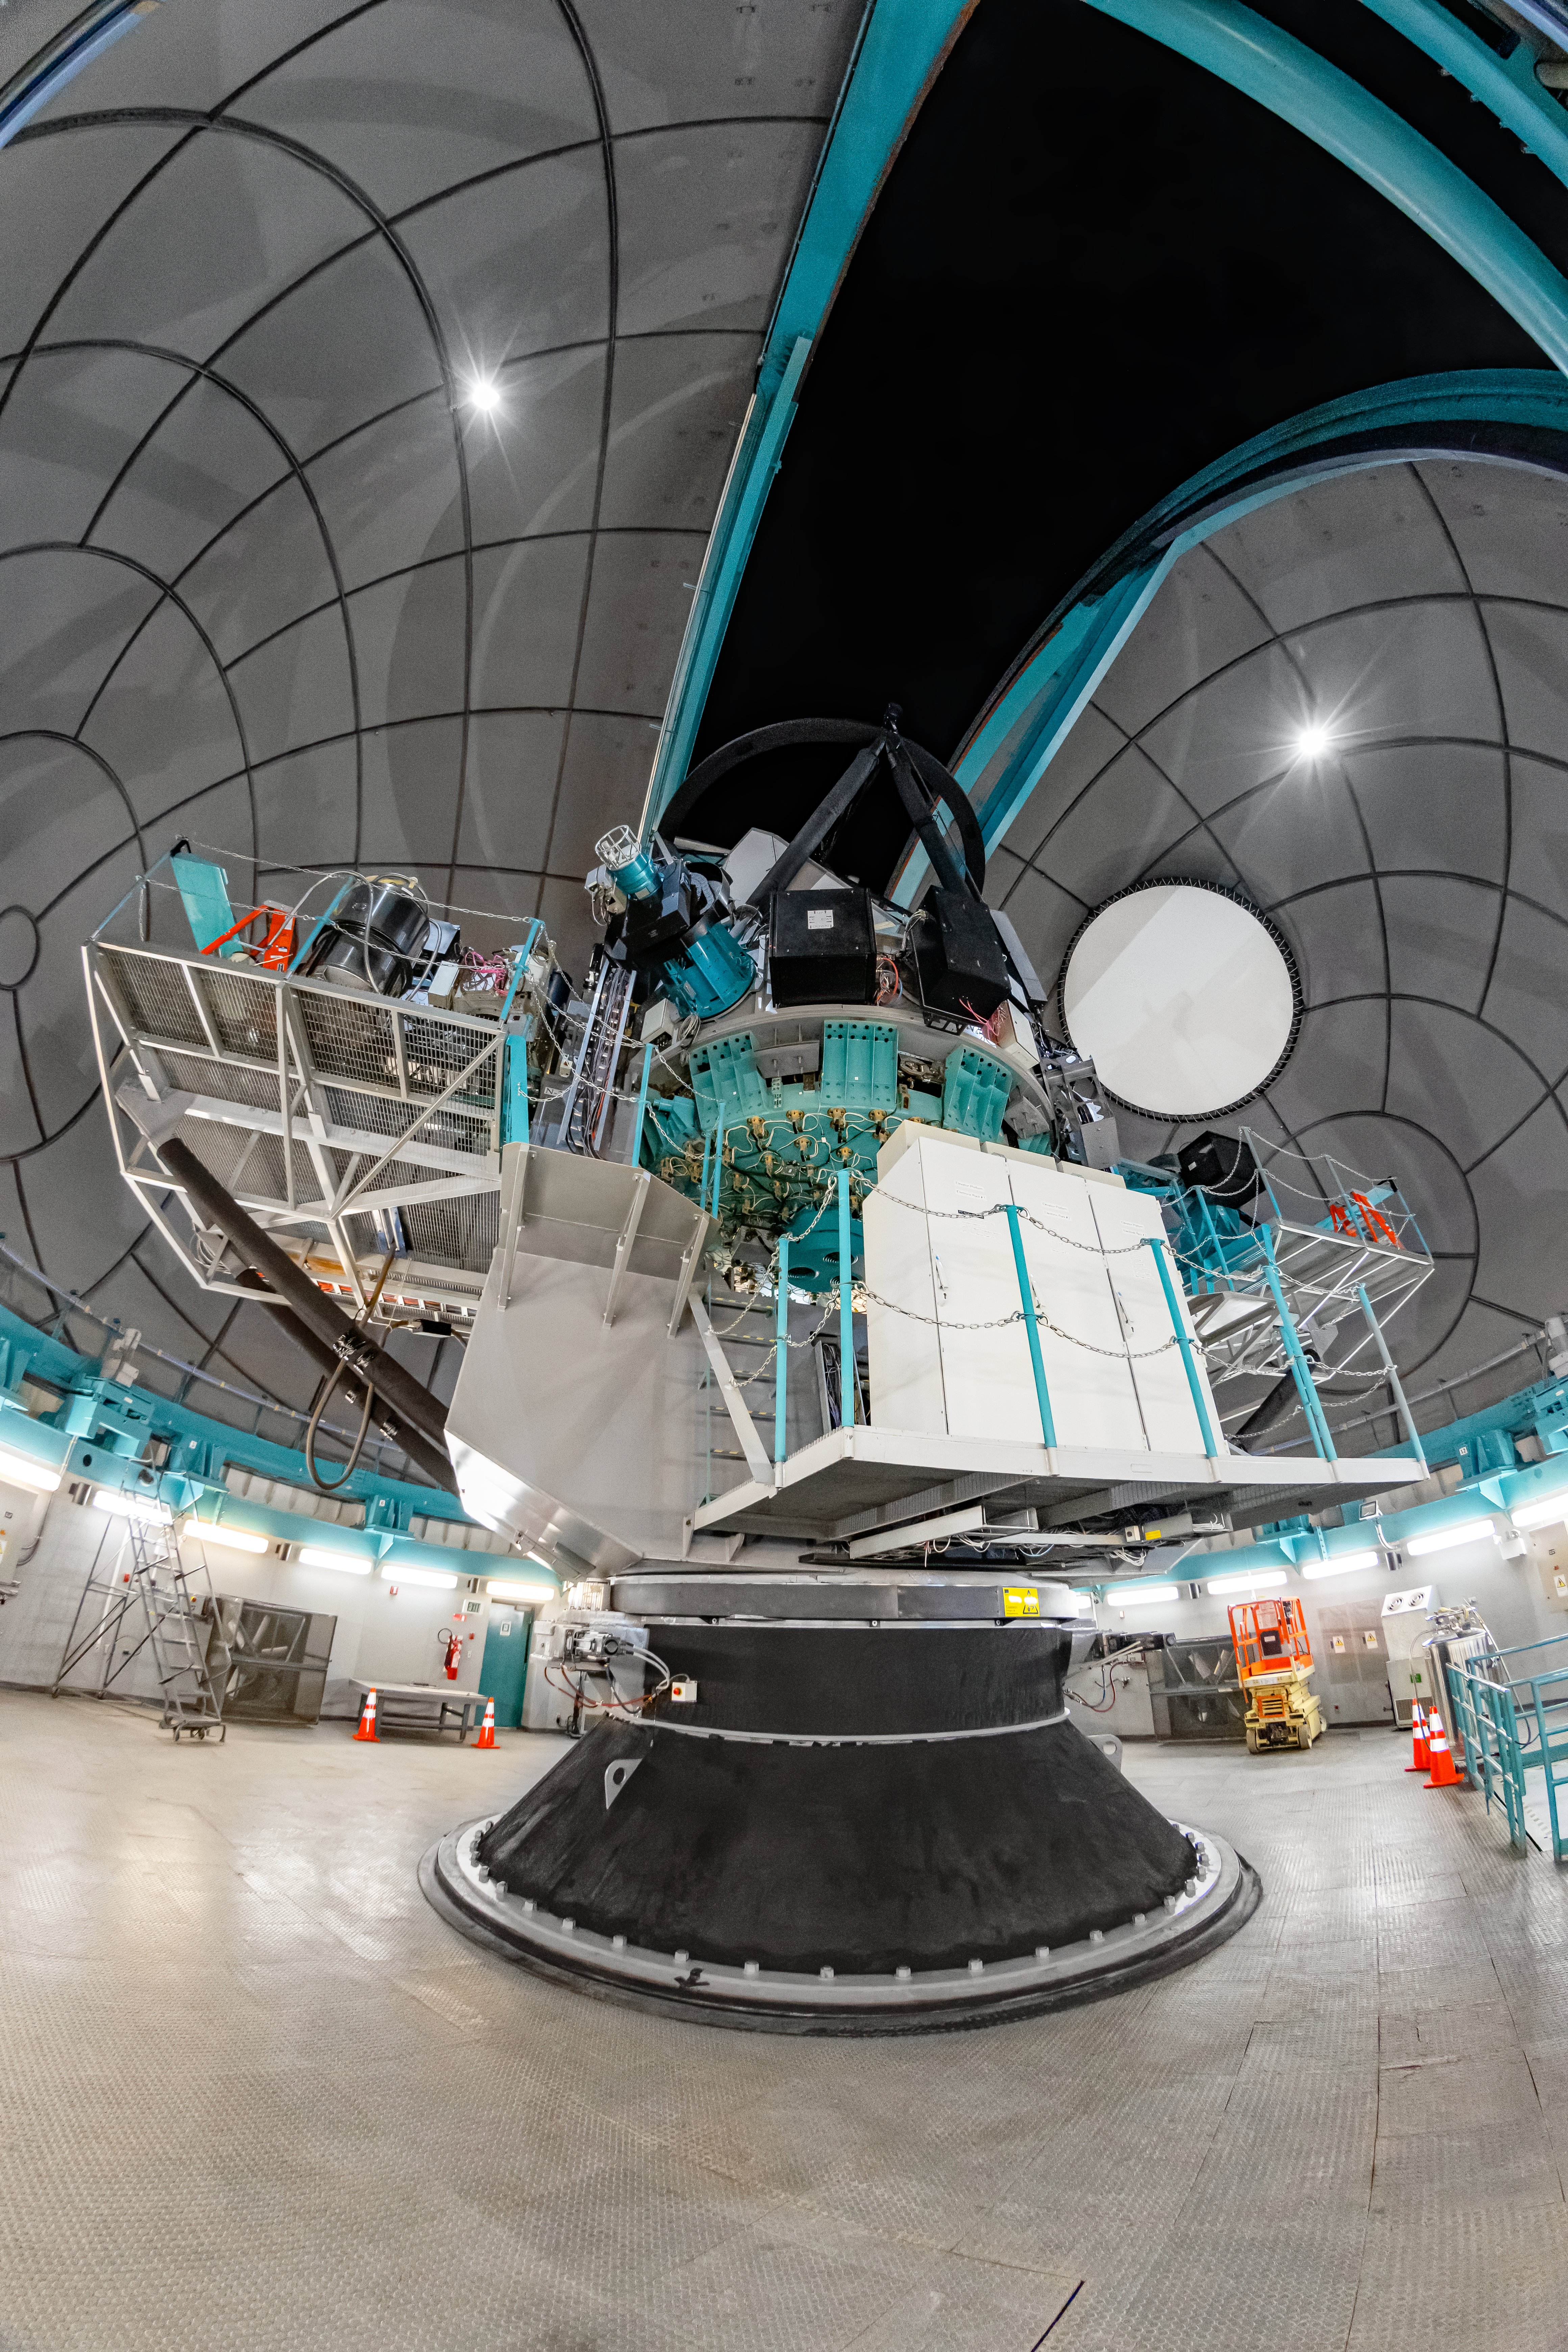

SOAR Telescope Interior

The interior of the 4.1-meter Southern Astrophysical Research (SOAR) Telescope located at Cerro Pachón, Chile.

Credit: NOIRLab/NSF/AURA/ T. Matsopoulos